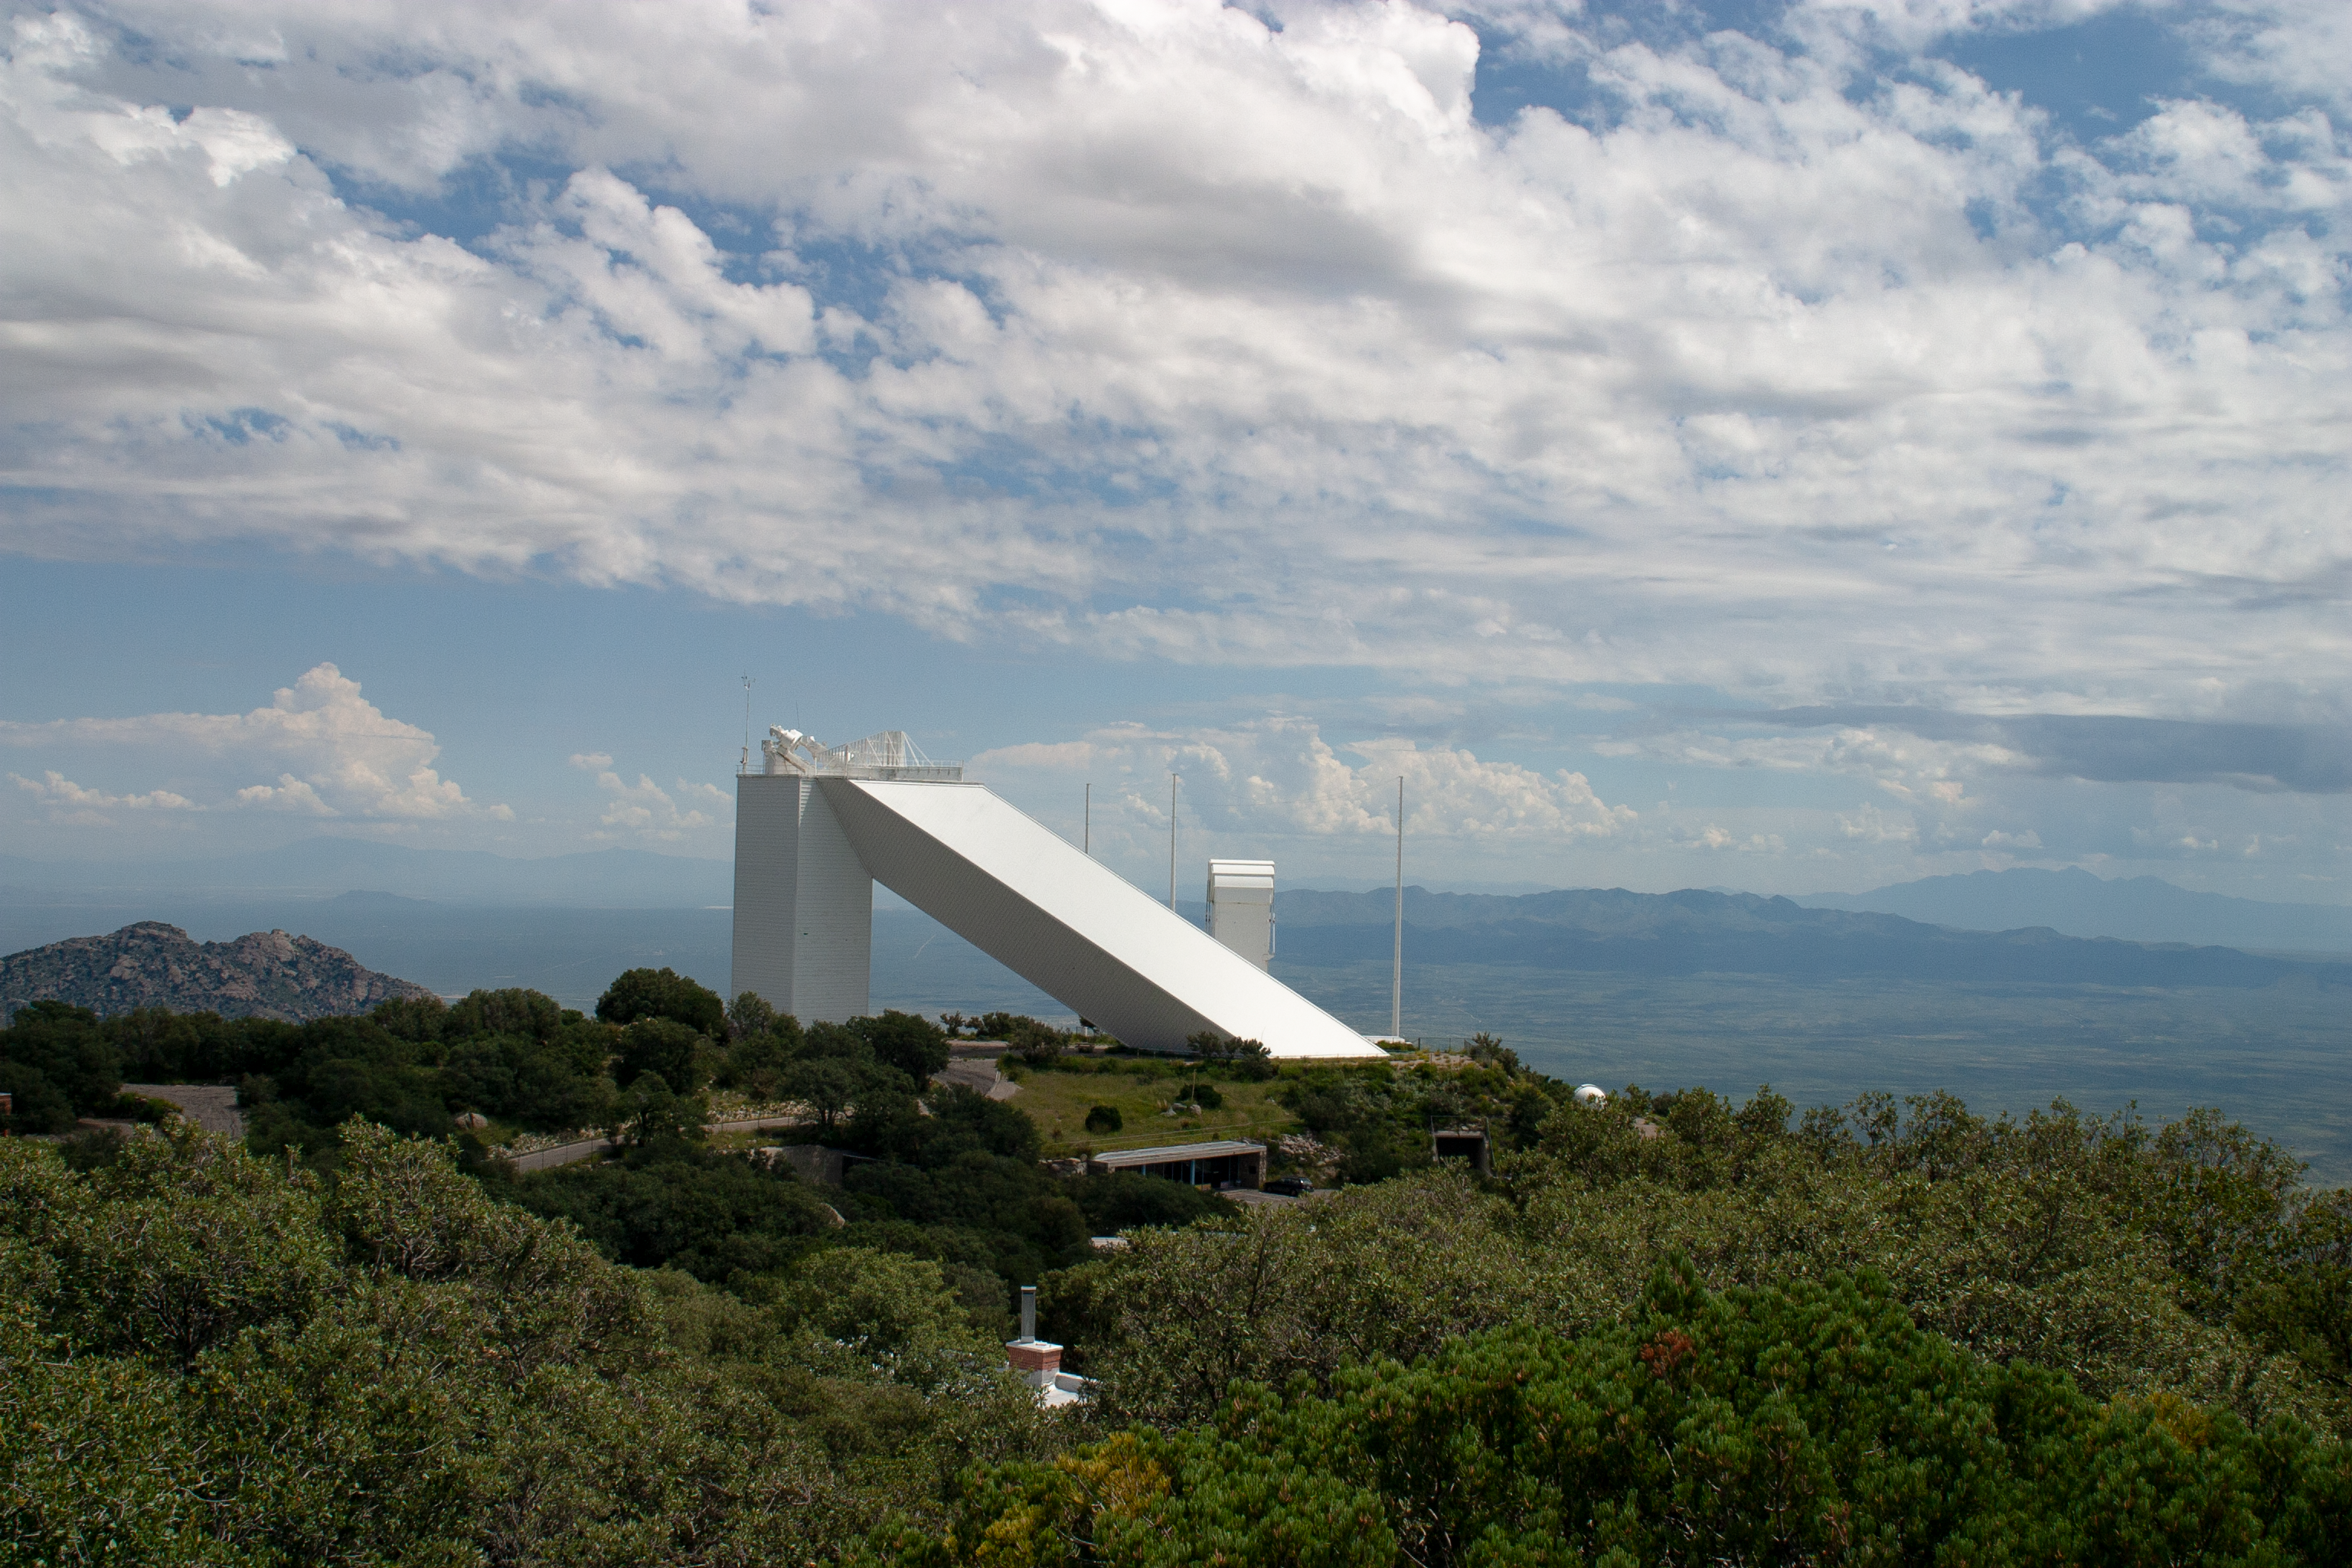

The McMath-Pierce Solar Telescope

The McMath-Pierce Solar Telescope at Kitt Peak National Observatory, AZ.

Credit: KPNO/NOIRLab/NSF/AURA/P. Marenfeld